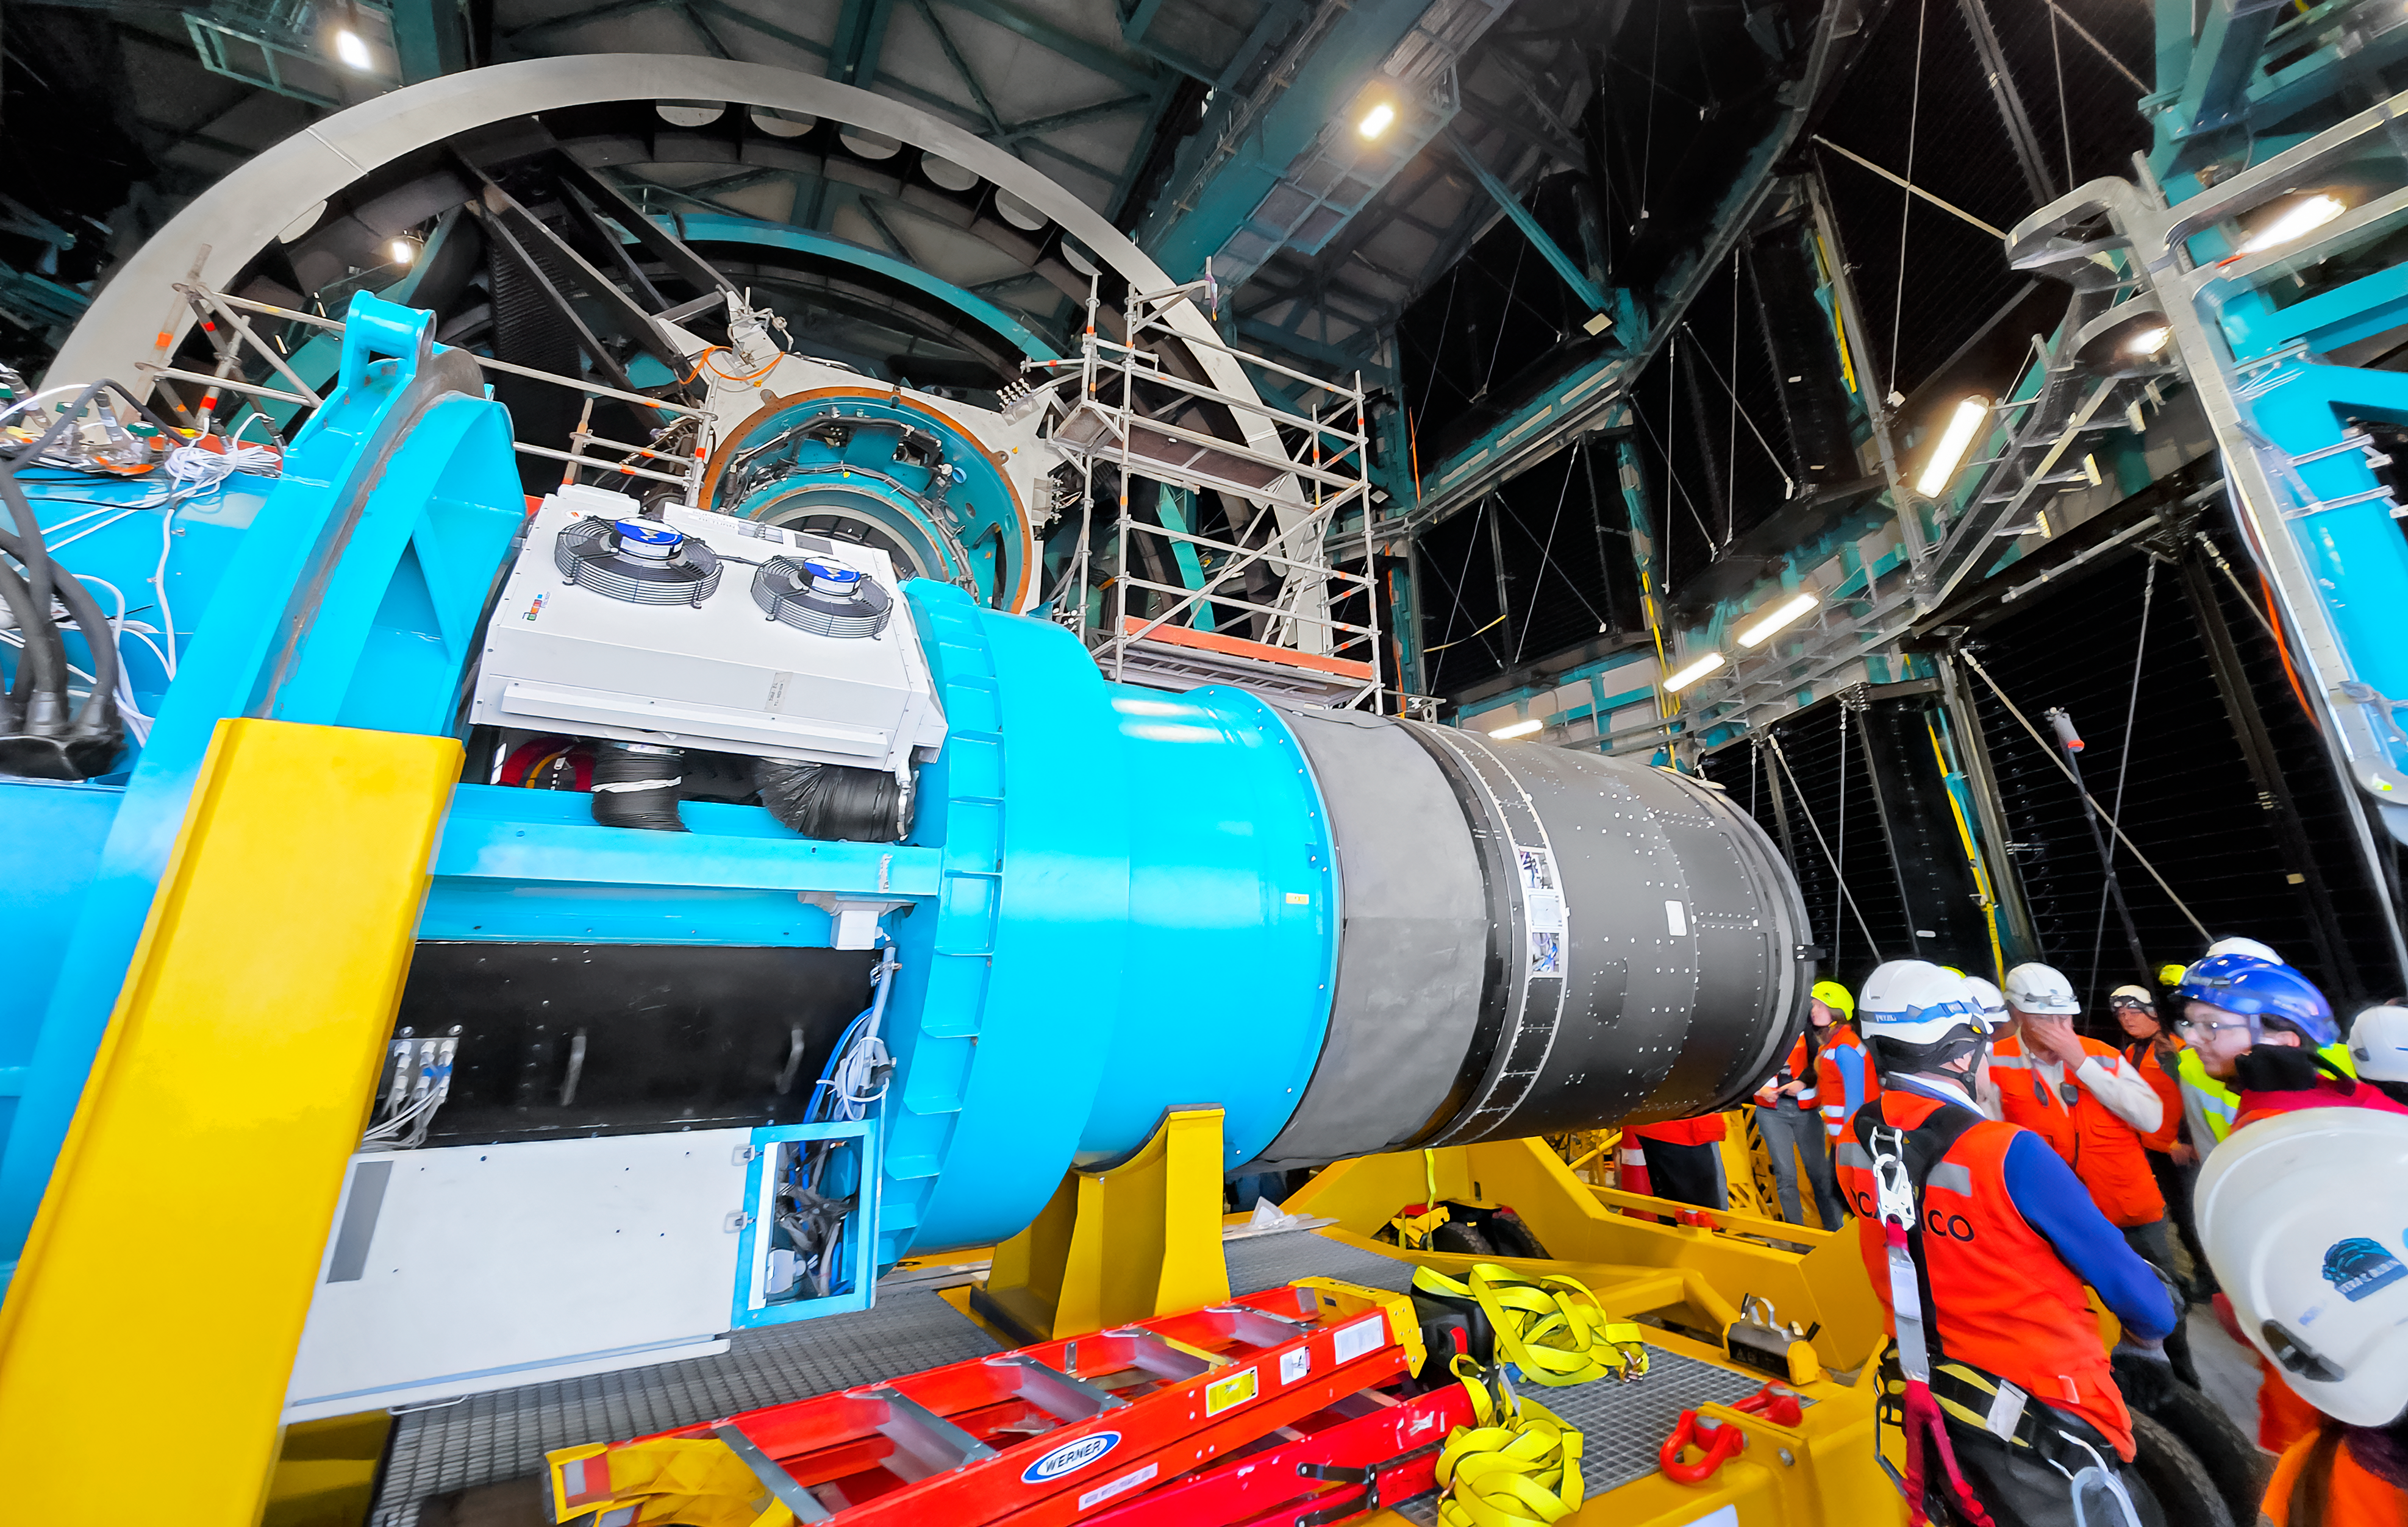

LSST Camera Installation

The NSF–DOE Vera C. Rubin Observatory team installing the LSST Camera on the Simonyi Survey Telescope in March 2025.

Credit: RubinObs/NOIRLab/SLAC/NSF/DOE/AURA/B. Quint